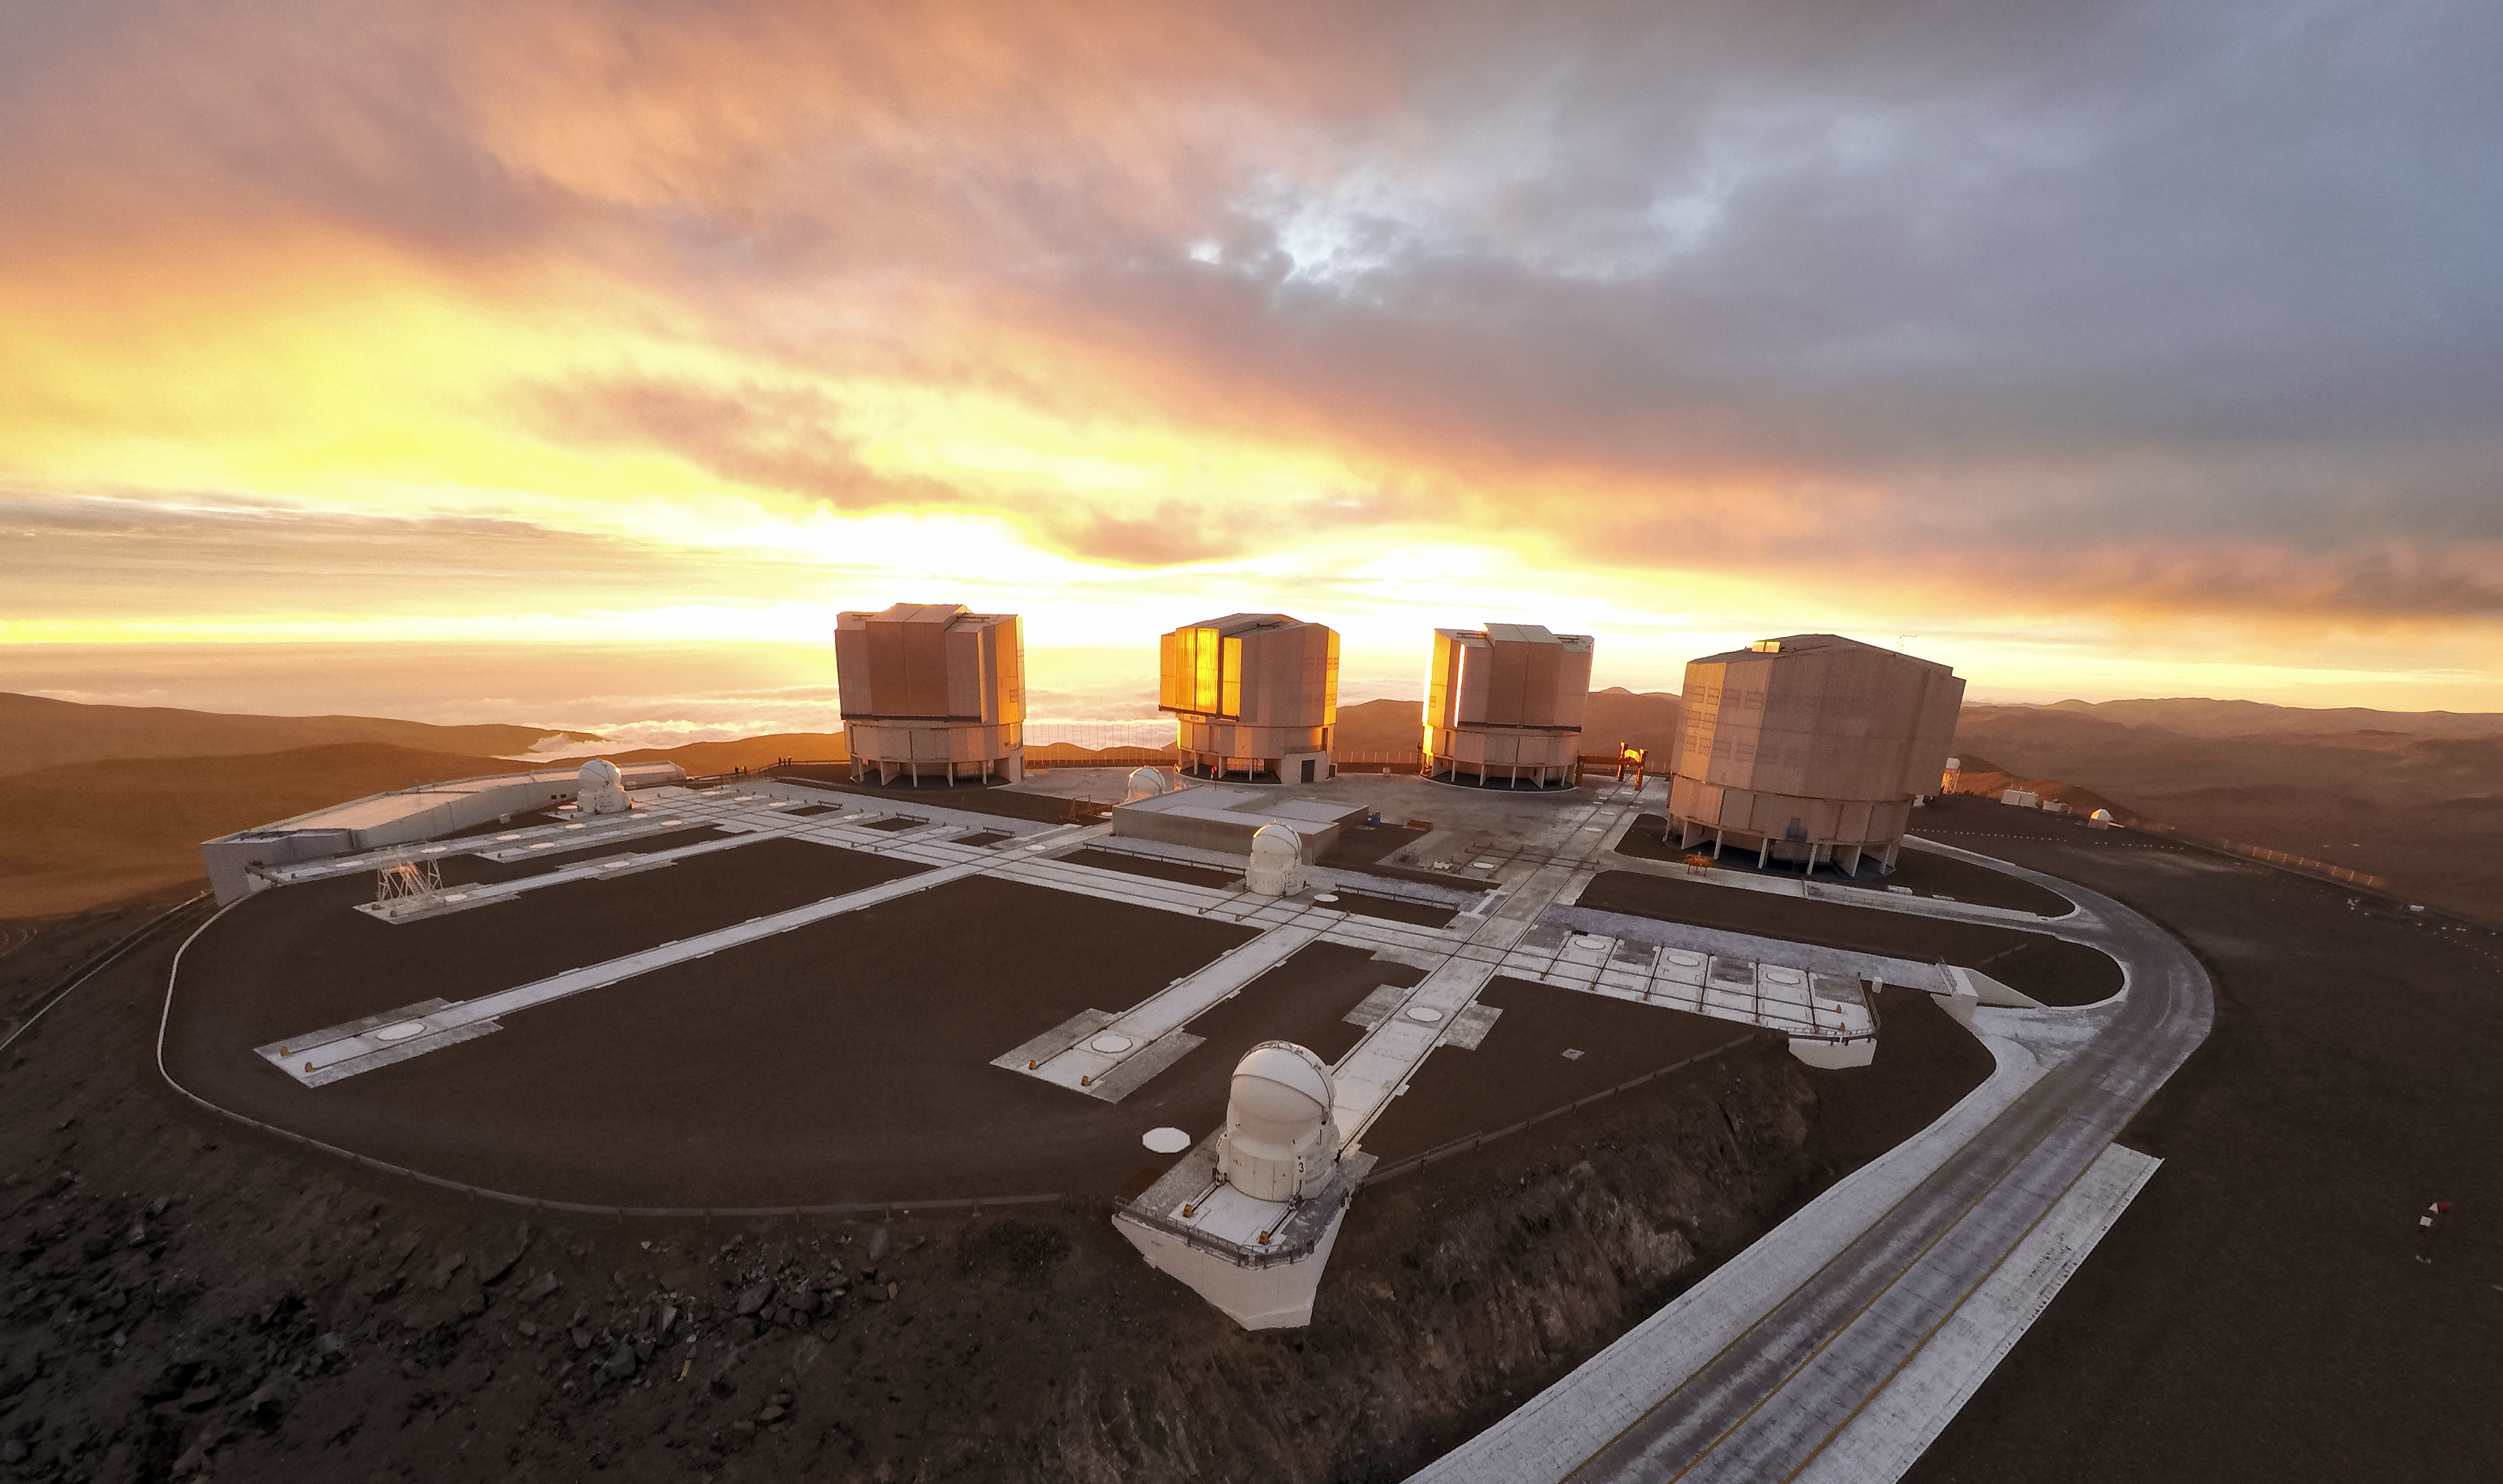

Sun, clouds, and the VLT

ESO-operated Very Large Telescope (VLT) is based at the Cerro Paranal site in the Atacama Desert of northern Chile. It is the world's most advanced optical instrument, consisting of four Unit Telescopes with main mirrors of 8.2 metres diametre each, and four smaller Auxiliary Telescopes. The sunset light is beautiful with the cloudy sky, but this picturesque weather could make for a disappointing night of observations.

Credit: M. Struik (CERN)/ESO